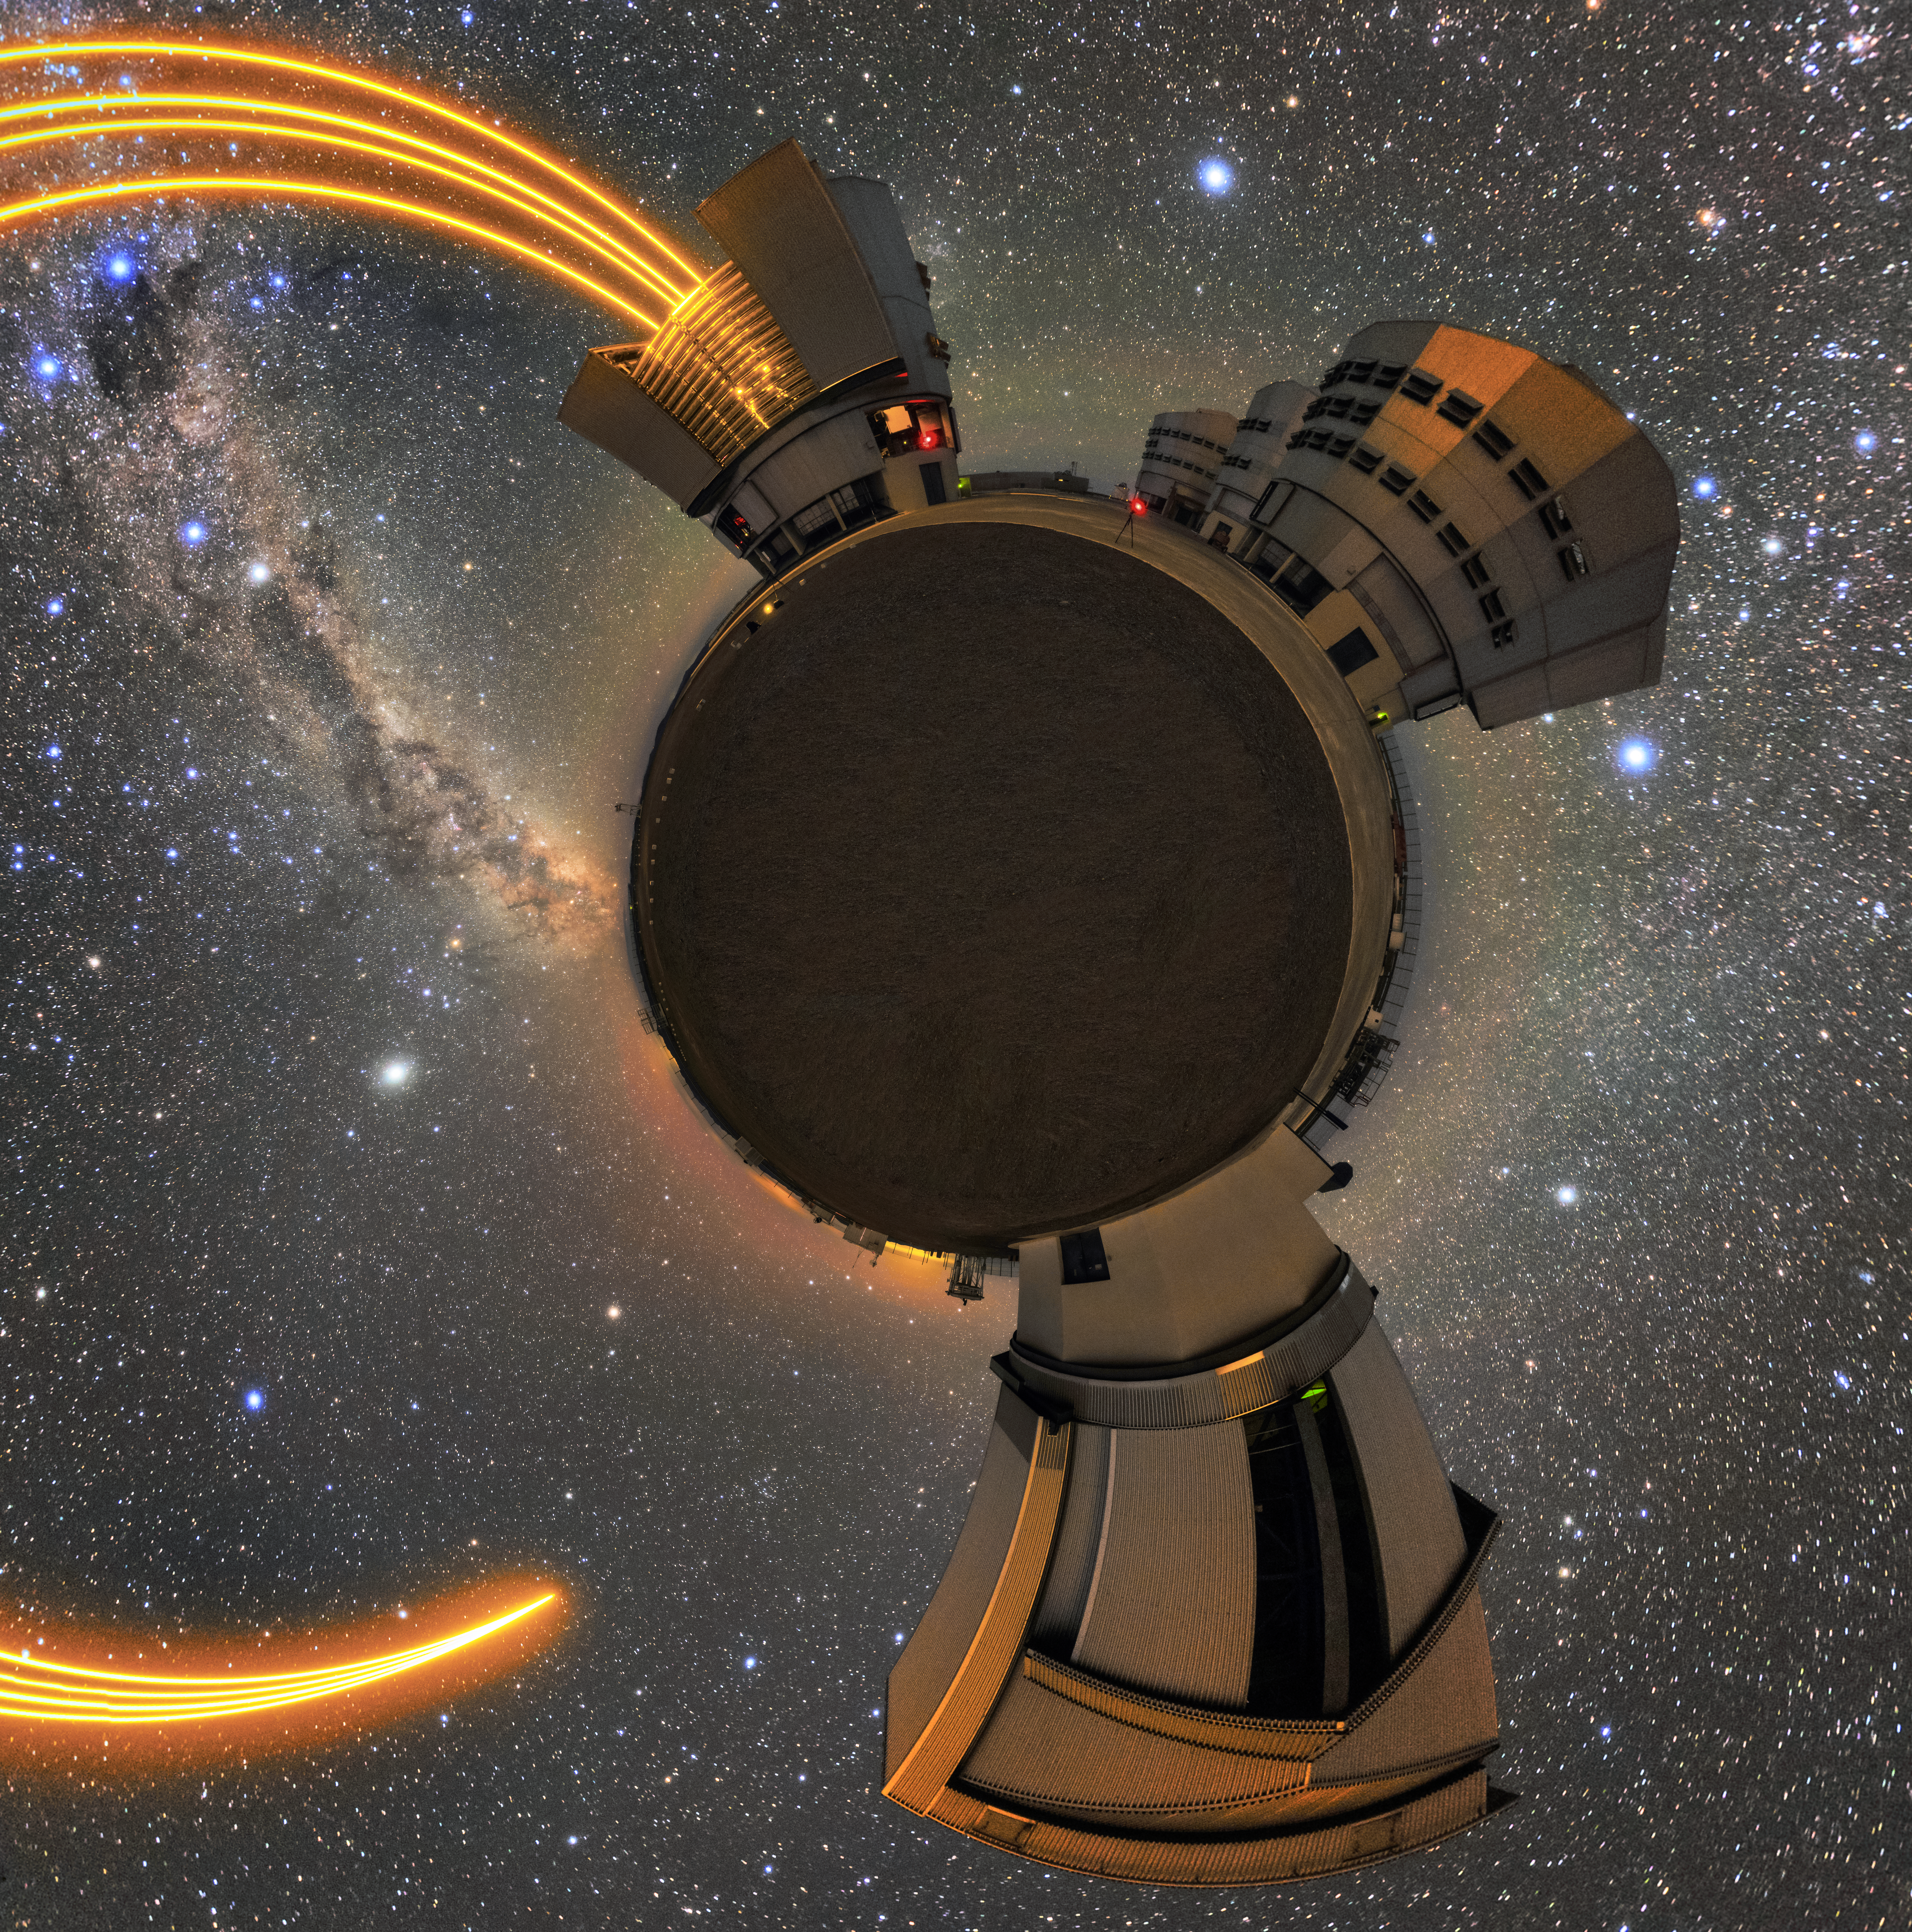

Ring of fire

A fisheye lens shot capturing ESO's Very Large Telescope (VLT) in action observing the Paranal night sky. The Unit Telescopes (UT) can be seen at the edges of the shot. The laser light being sent up to the sky comes from UT 4 (Yepun), and is part of the Adaptive Optics system installed on the VLT, state-of-the-art technology that corrects the blurring effects of Earth's atmosphere to create much sharper images of the night sky.

Credit: Sangku Kim/ESO